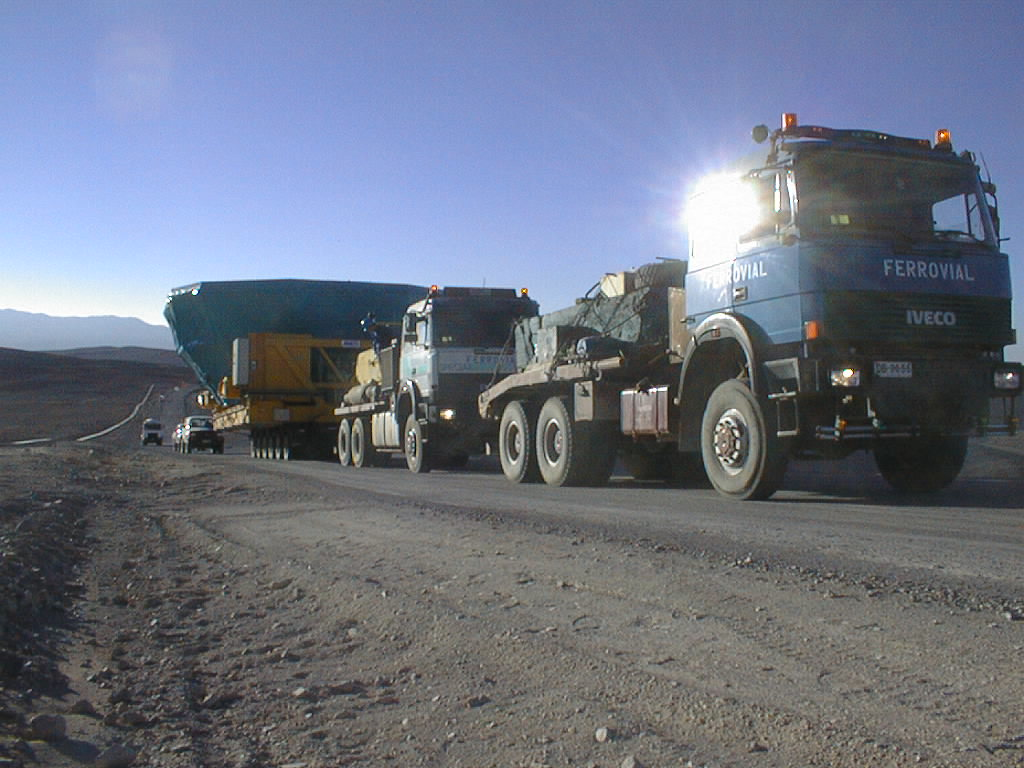

Transportation of the M1 cell and mirror

Two heavy-duty trucks pull the trailer with its fragile cargo along the road that leads from the base camp to the top of the Paranal mountain. (Photo obtained on March 3, 1998).

Credit: ESO